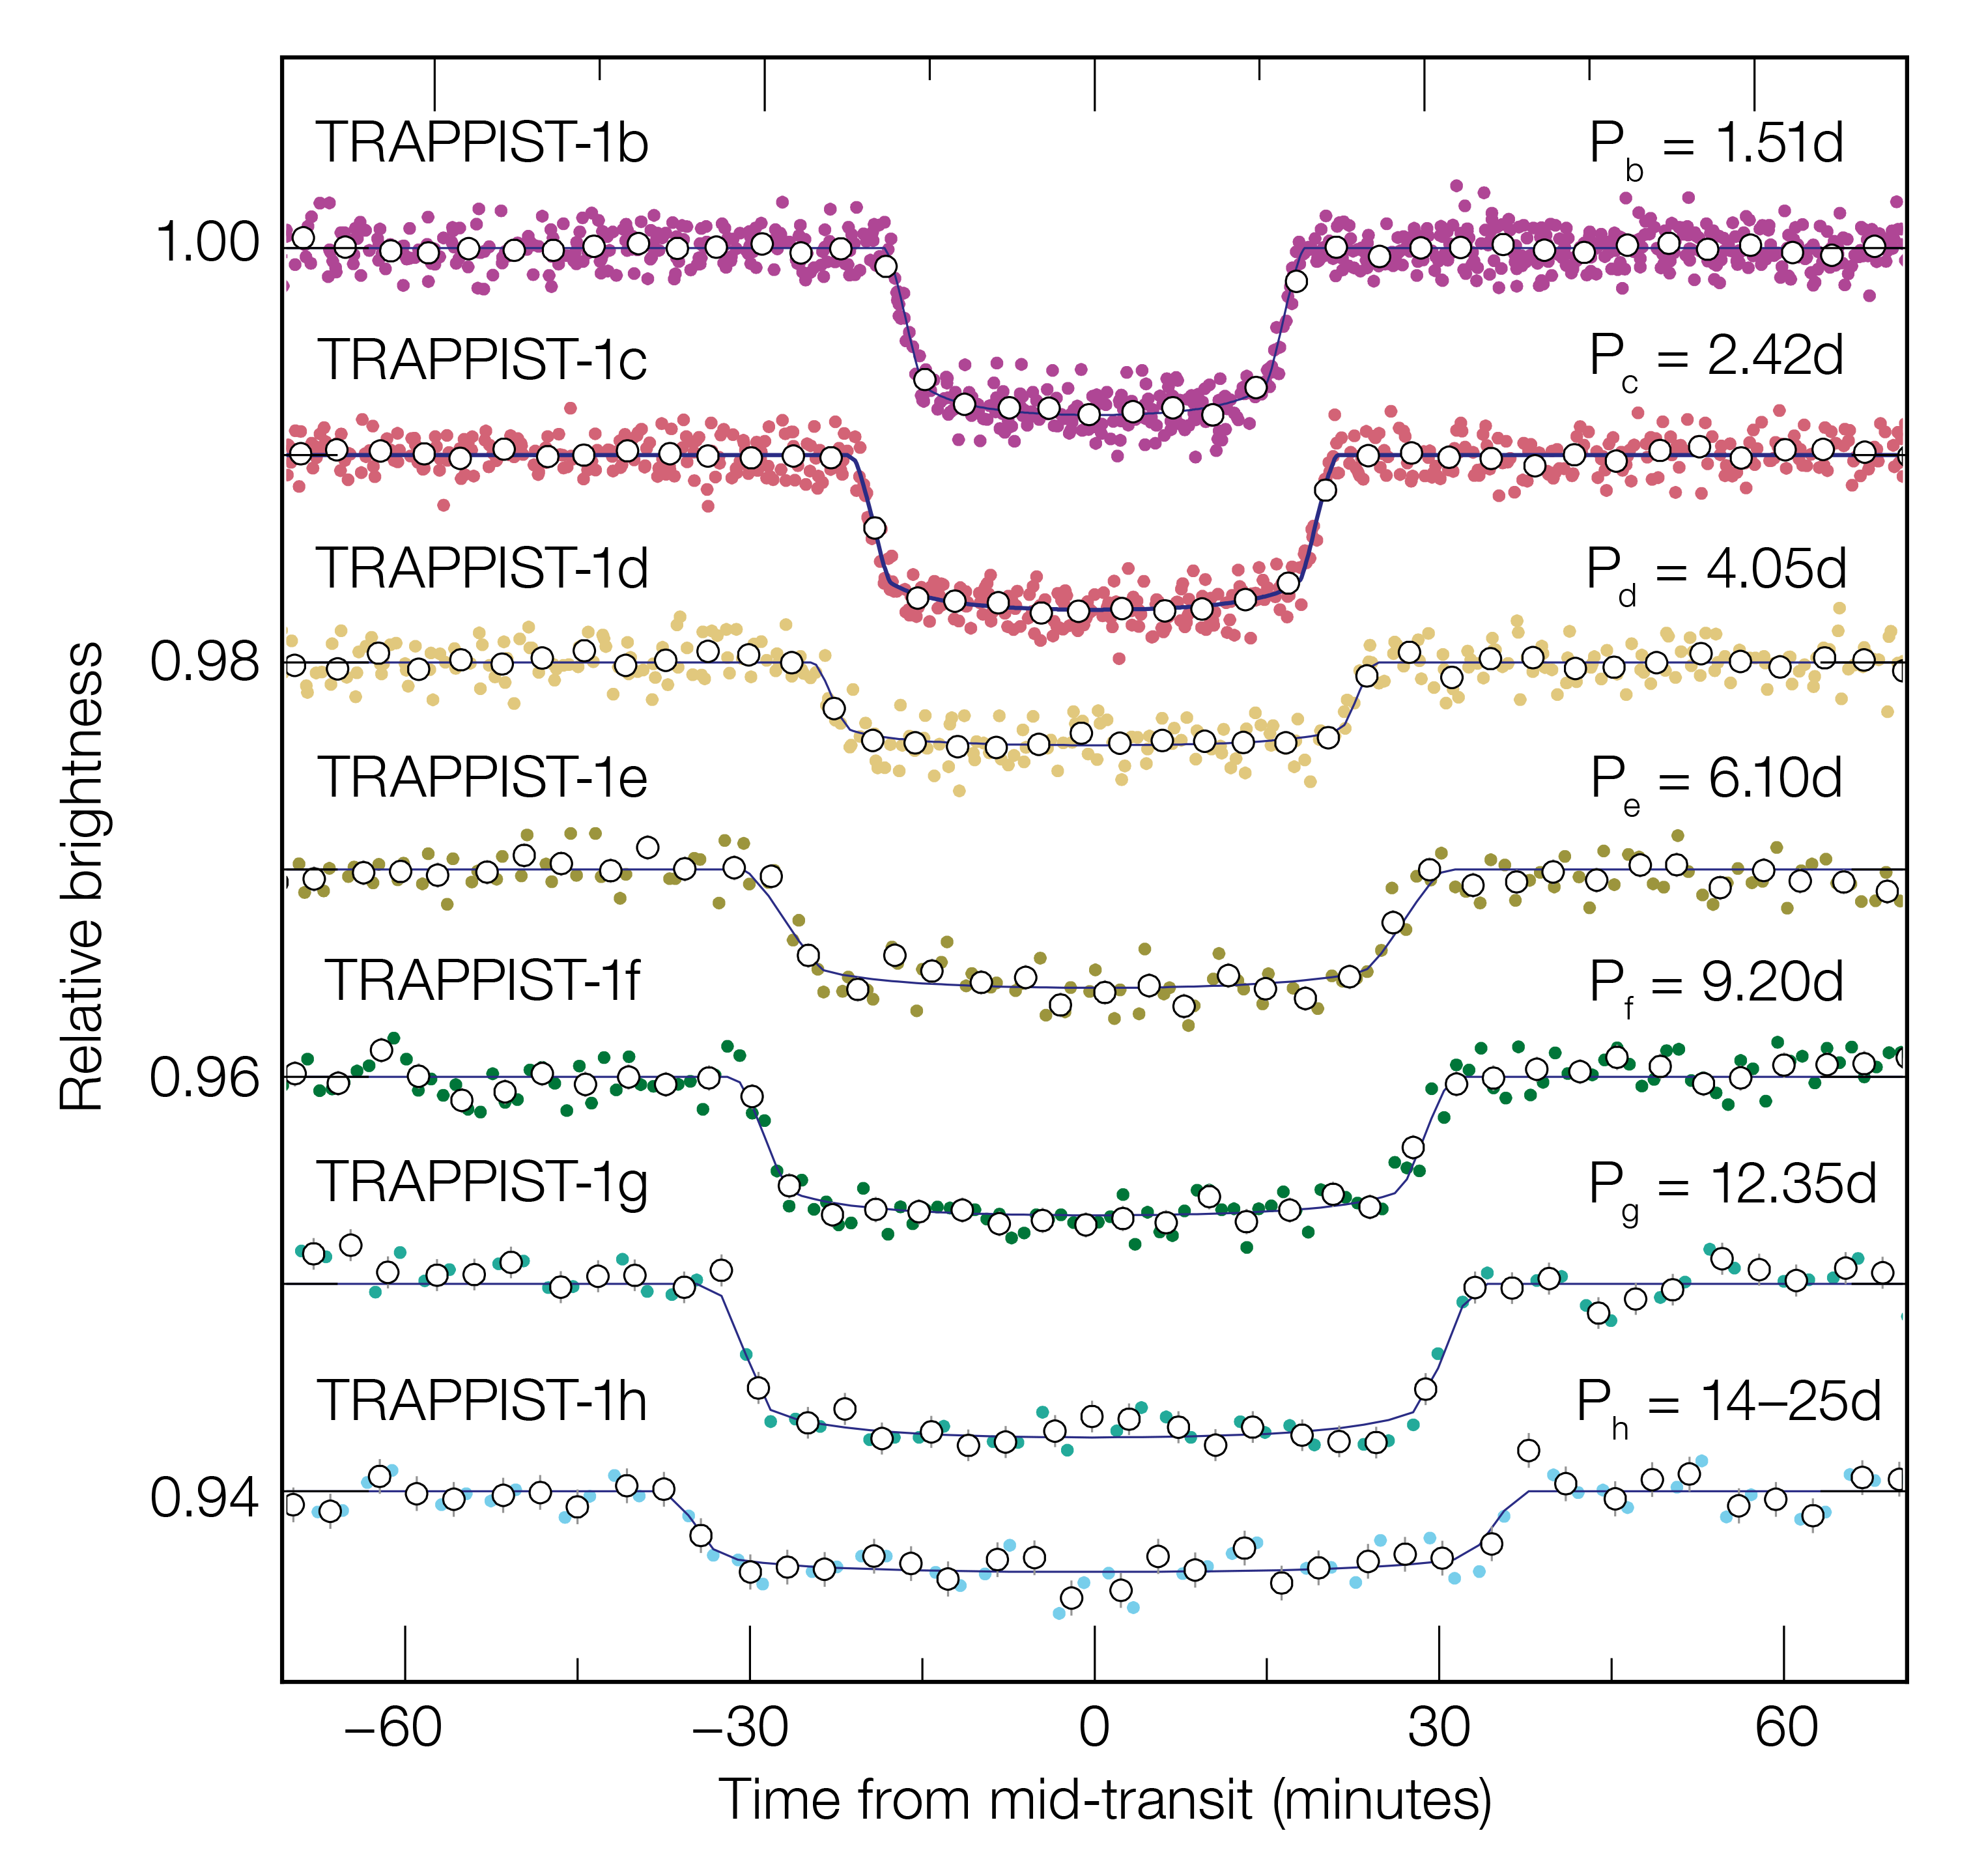

Light curves of the seven TRAPPIST-1 planets as they transit

This diagram shows how the light of the dim red ultra cool dwarf star TRAPPIST-1 fades as each of its seven known planets passes in front of it and blocks some of its light. The larger planets create deeper dips and the more distance ones have longer lasting transits as they are orbiting more slowly. These data were obtained from observations made with the NASA Spitzer Space Telescope.

Credit: ESO/M. Gillon et al.